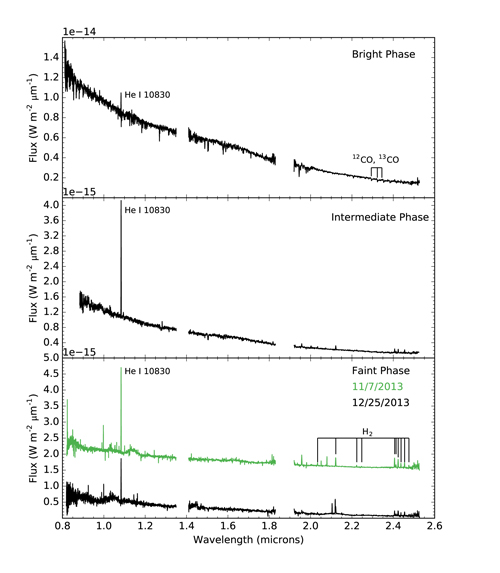

Untangling a Complex Young Stellar System

The top panel shows the spectrum of KH 15D during its "bright" phase, when the amount of direct starlight was greatest. The middle spectrum ("intermediate" phase) was taken when star B was just below the edge of the ring. Both spectra in the bottom panel were obtained during "faint" phases from two different cycles, when both stars were near periastron and the contribution from starlight was minimized. The spectrum from November has been offset by 1.5x10-15 W m-2 μm-1 for comparison to the data from December.

Credit: NOIRLab